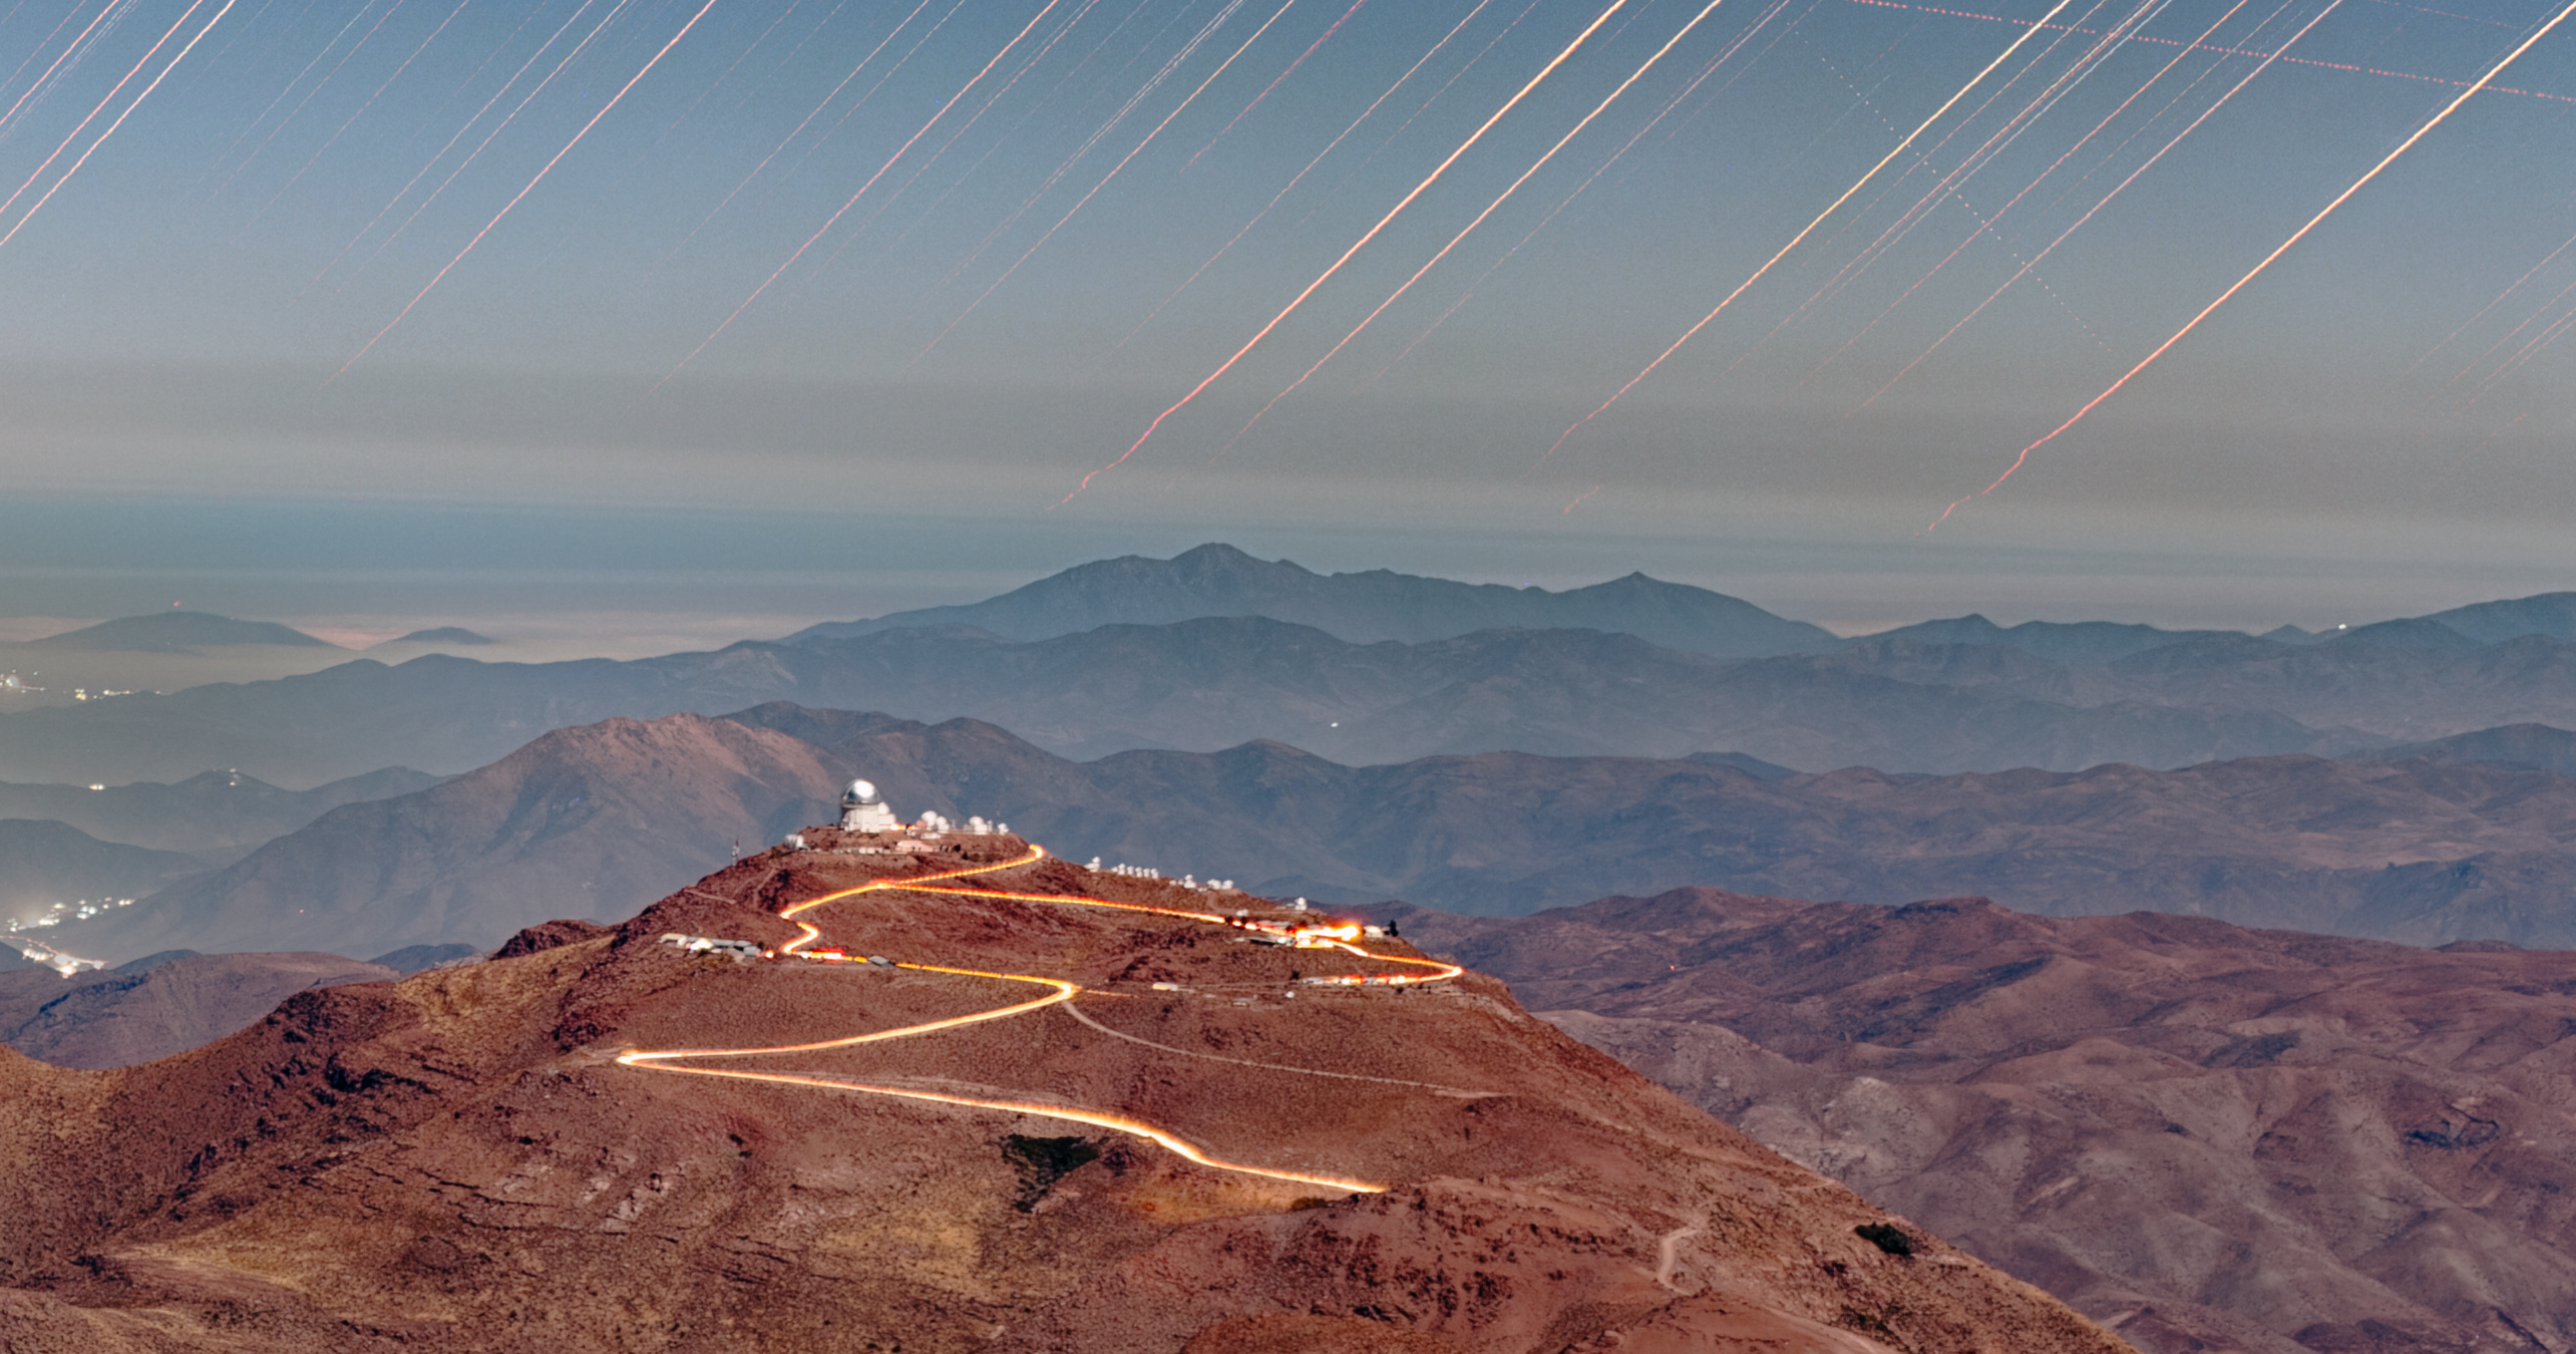

A Bright Bond Between Neighbors (Close-up)

High in the mountains of Chile, U.S. National Science Foundation NOIRLab operates several telescopes that overlook the vast Atacama Desert. This long-exposure image was taken from atop Cerro Pachón of the neighboring Cerro Tololo. The road that bridges Cerro Pachón to Cerro Tololo (right) glows in this image thanks to the headlights from cars traveling between observing sites. Cerro Tololo hosts around 40 telescopes of NSF Cerro Tololo Inter-American Observatory (CTIO), a Program of NSF NOIRLab.

A wide shot of this image was featured as an Image of the Week.

Petr Horálek, the photographer, is a NOIRLab Audiovisual Ambassador.

Credit: CTIO/NOIRLab/NSF/AURA/P. Horálek (Institute of Physics in Opava)